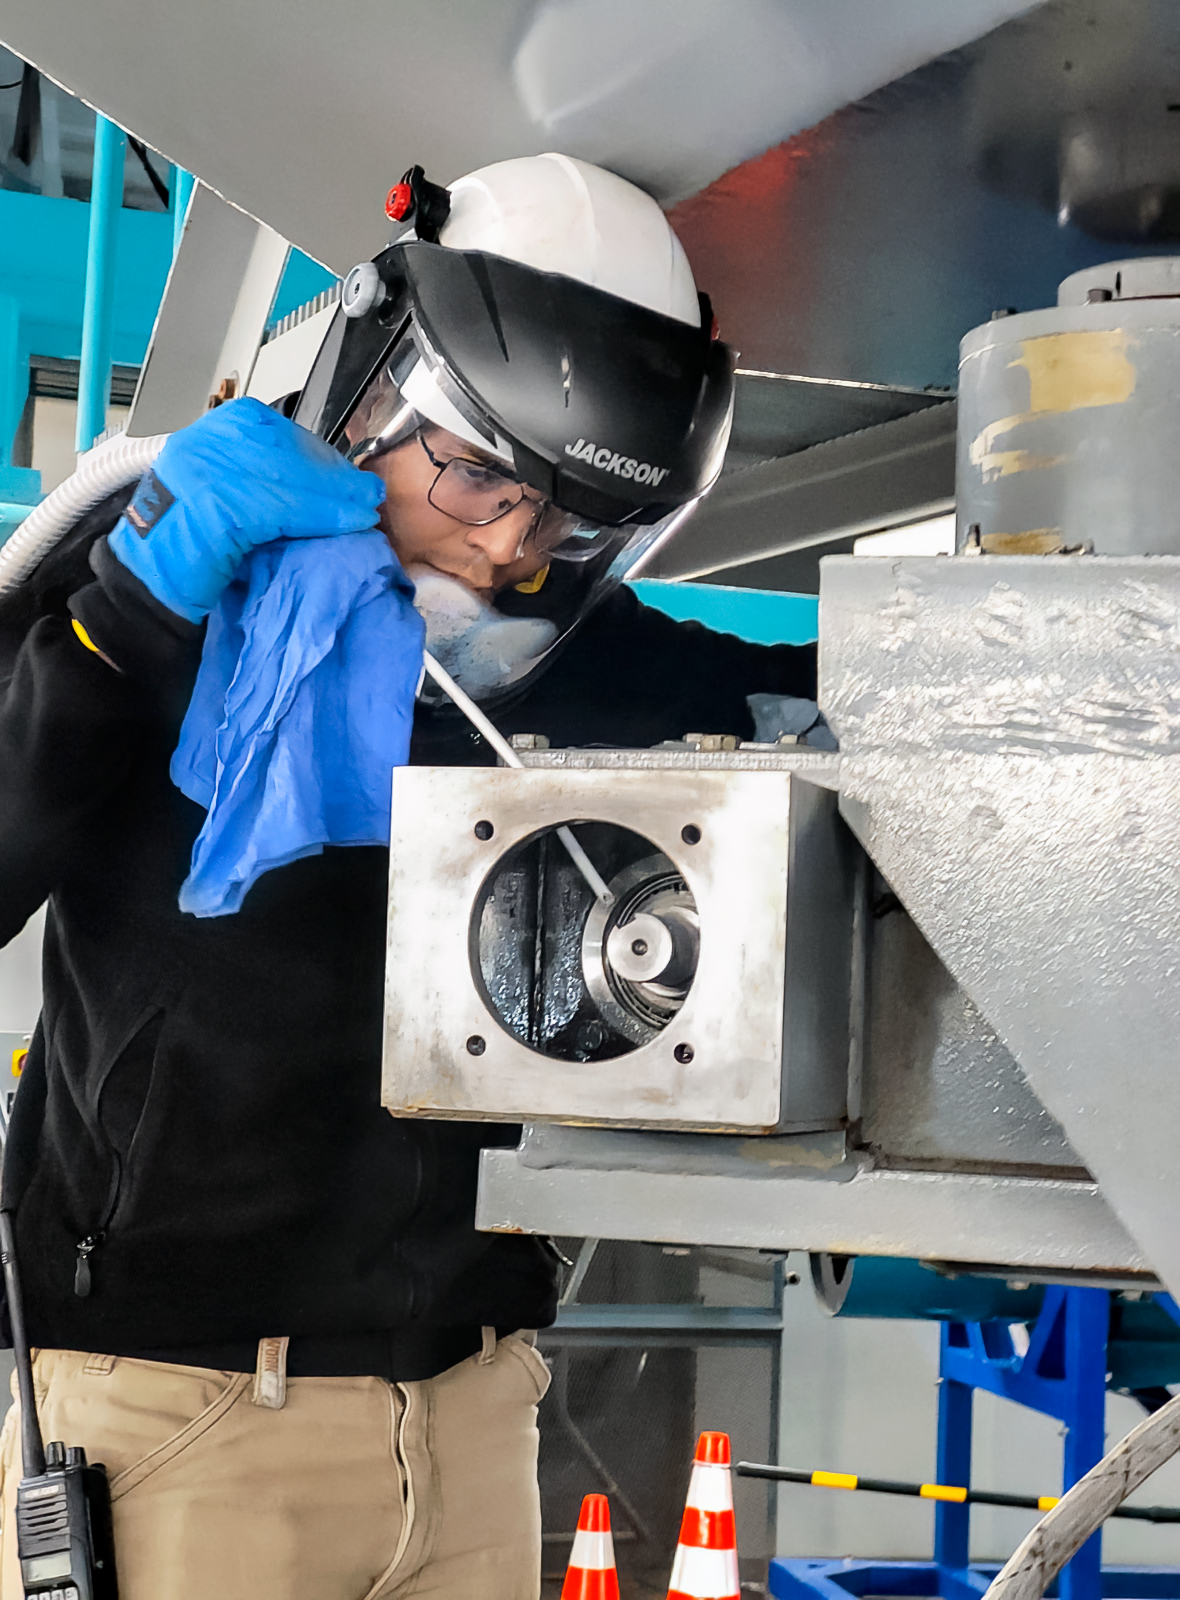

SOAR Technician with Liquid Nitrogen

A SOAR Telescope mechanic uses liquid nitrogen to help remove the azimuth gearboxes for disassembly and inspection.

Credit: CTIO/NOIRLab/NSF/AURA